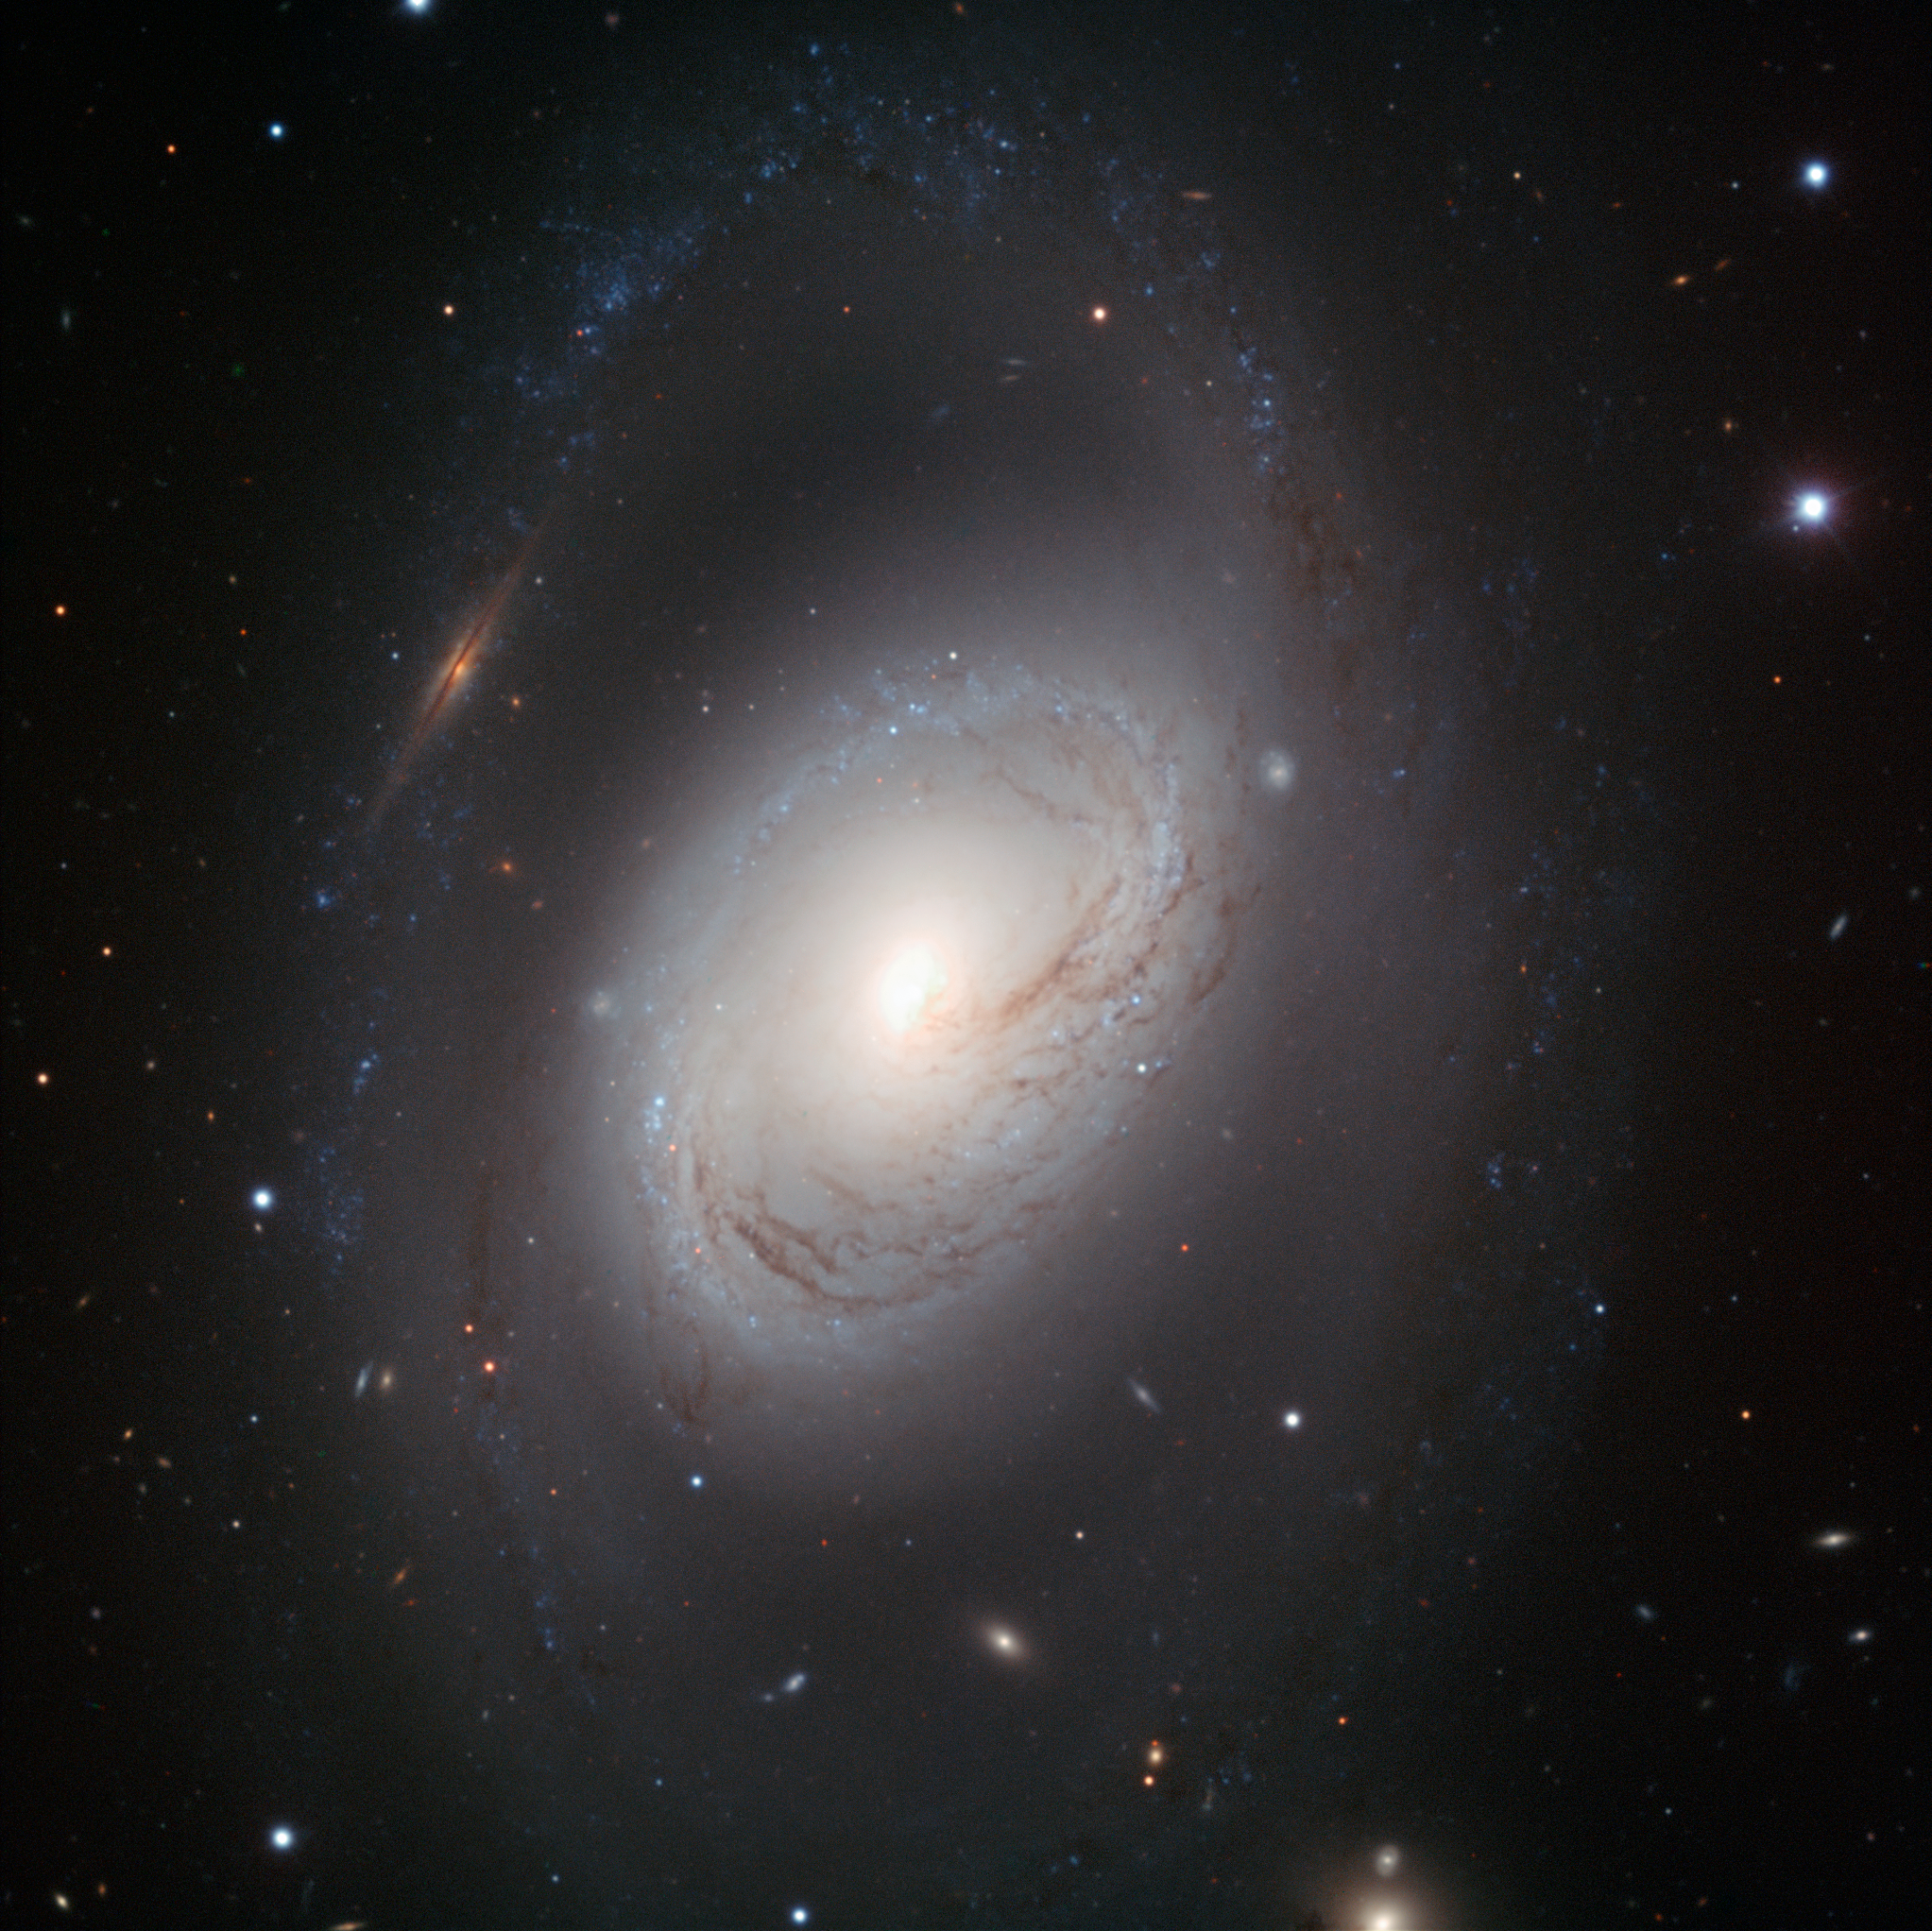

Portrait of an imperfect but beautiful spiral

Not all spiral galaxies have to be picture-perfect to be striking. Messier 96, also known as NGC 3368, is a case in point: its core is displaced from the centre, its gas and dust are distributed asymmetrically and its spiral arms are ill-defined. But this portrait, taken with the FORS1 instrument on ESO’s Very Large Telescope, shows that imperfection is beauty in Messier 96. The galaxy's core is compact but glowing, and the dark dust lanes around it move in a delicate swirl towards the nucleus. And the spiral arms, patchy rings of young blue stars, are like necklaces of blue pearls.

Messier 96 lies in the constellation of Leo (The Lion). It is the largest galaxy in the Leo I group of galaxies; including its outermost spiral arms, it spans some 100 000 light-years in diameter — about the size of our Milky Way. Its graceful imperfections likely result from the gravitational pull of other members in the group, or are perhaps due to past galactic encounters.

A multitude of background galaxies peers through the dusty spiral. Perhaps the most striking of these objects is an edge-on galaxy that — because of a chance alignment — appears to interrupt the outermost spiral arm to the upper left of Messier 96's core.

This image was processed by ESO using the observational data found by Oleg Maliy from Ukraine, who participated in ESO's Hidden Treasures 2010 astrophotography competition [1], organised in October–November 2010, for everyone who enjoys making beautiful images of the night sky using astronomical data obtained with professional telescopes. The image was made with data taken at visible and infrared wavelengths through B, V, and I filters.

Notes
[1] ESO’s Hidden Treasures 2010 competition gave amateur astronomers the opportunity to search through ESO’s vast archives of astronomical data, hoping to find a well-hidden gem that needed polishing by the entrants. To find out more about Hidden Treasures, visit http://www.eso.org/public/outreach/hiddentreasures/.

Credit: ESO/Oleg Maliy